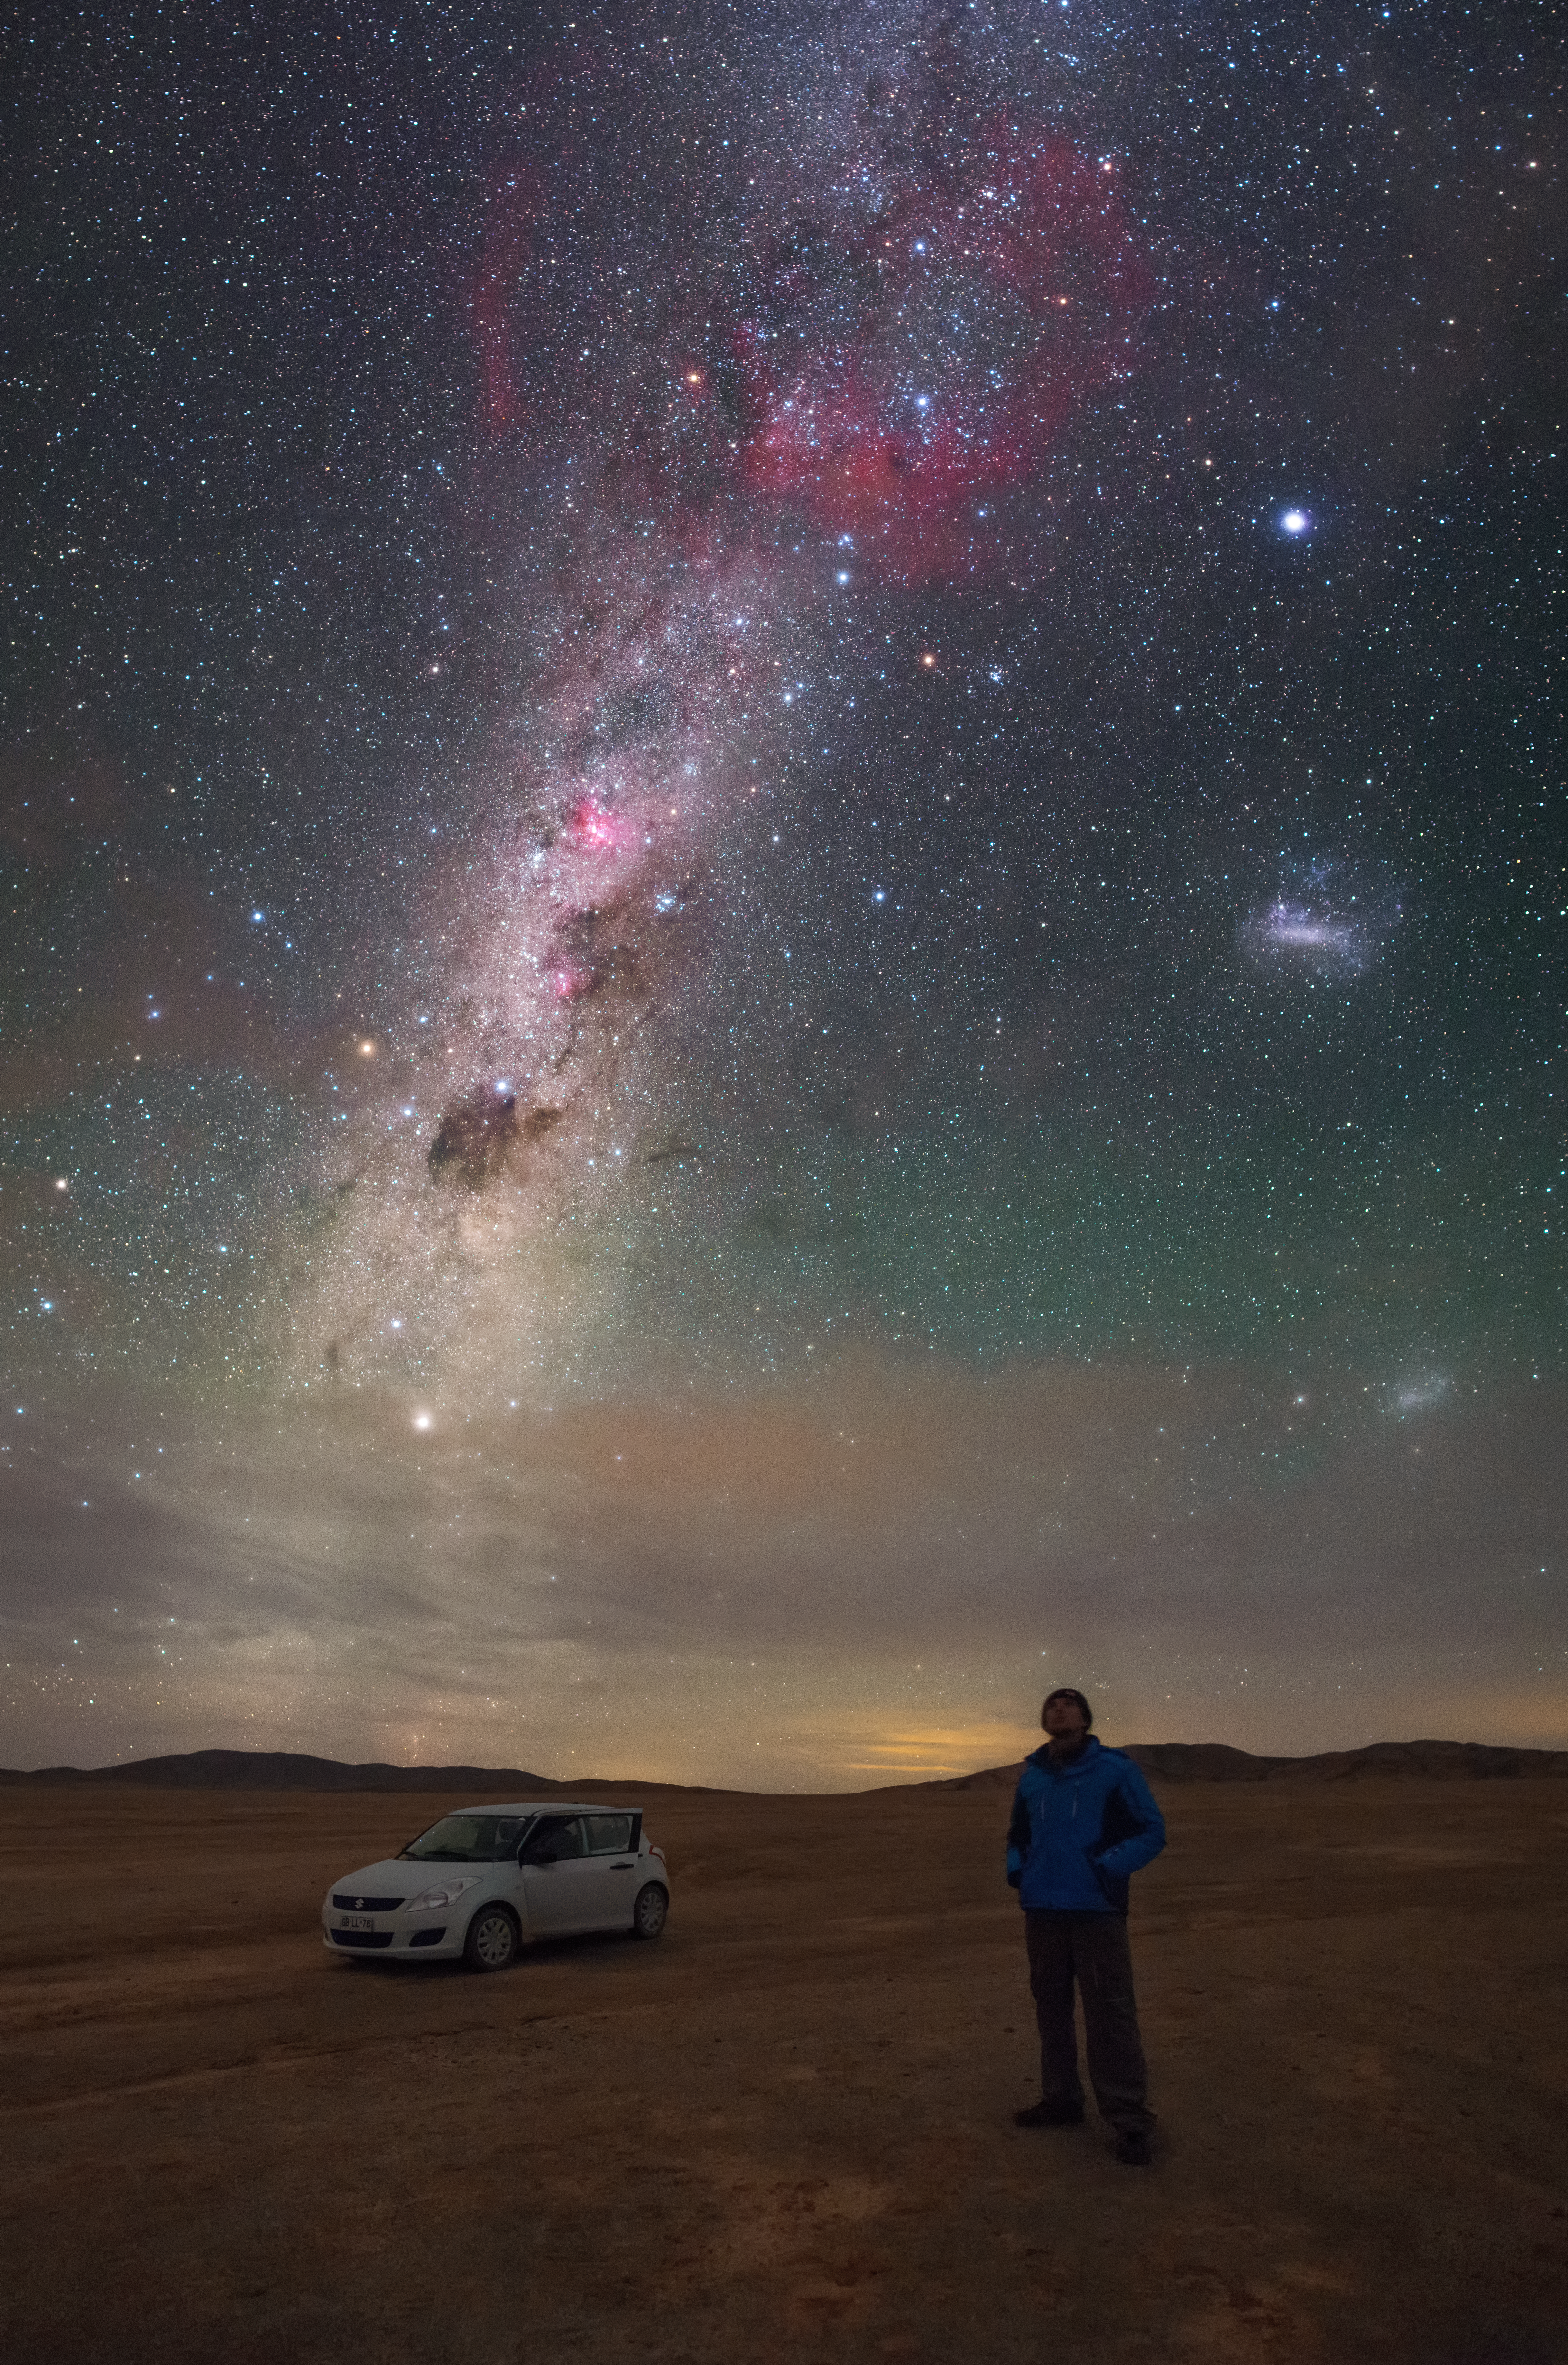

A spectacular view over the Atacama

A man steps out of his car to enjoy the view somewhere in the Atacama. The band of the Milky Way extends the height of the sky, which is spectacularly layered with stars and clouds of gas and dust, extending in the general direction of our galaxy's heart. The small and large Magellanic Clouds, which lay outside the Milky Way, can also be seen to the right of the frame. The brightest star visible on the top right part of the image is Canopus, in the constellation of Carina. The scene creates a palpable sense of the cosmic fishbowl we call home.

Credit: P. Horálek/ESO